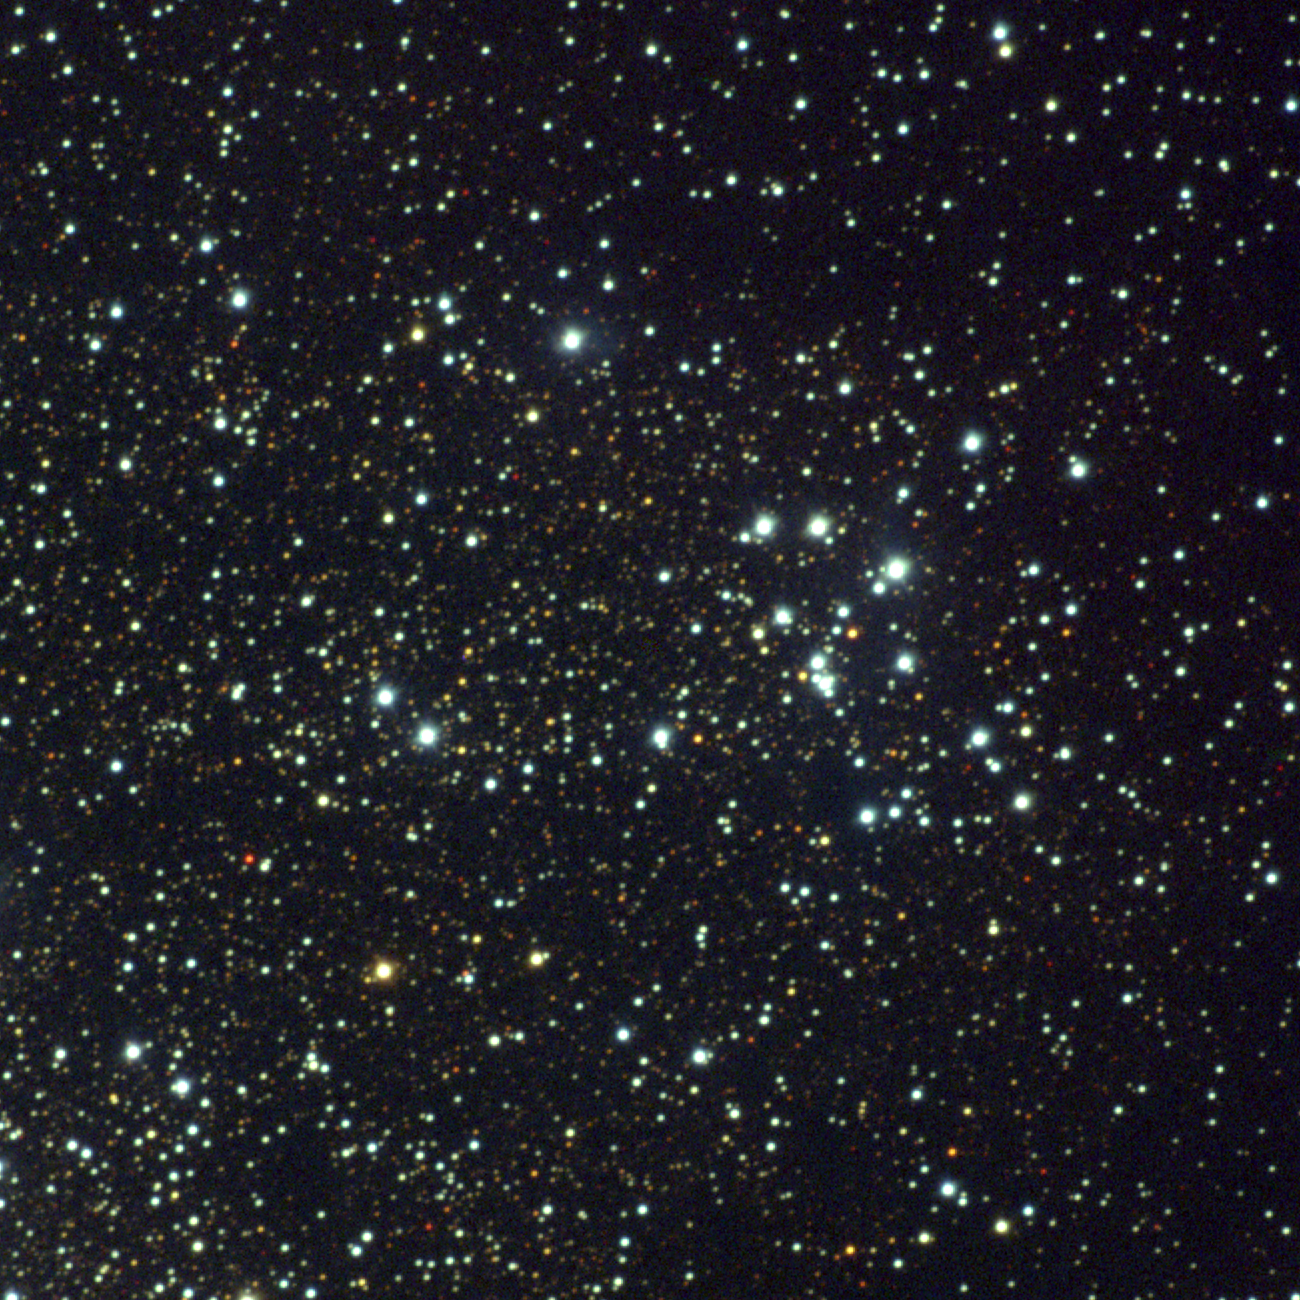

M18, NGC 6613

M18 is an open cluster in the constellation Sagittarius. It is a widely spread poor cluster with fewer than a couple of dozen members, about 5000 light-years away and quite young, only around 30 million years old. This approximately true-color picture was created from images taken in June 1996 using BVR colors, at the Burrell Schmidt telescope of Case Western Reserve University's Warner and Swasey Observatory located on Kitt Peak, near Tucson, Arizona, during the Research Experiences for Undergraduates (REU) program operated at the Kitt Peak National Observatory and supported by the National Science Foundation. Image size 22.0 arc minutes.

Credit: Hillary Mathis, REU program/NOIRLab/NSF/AURA